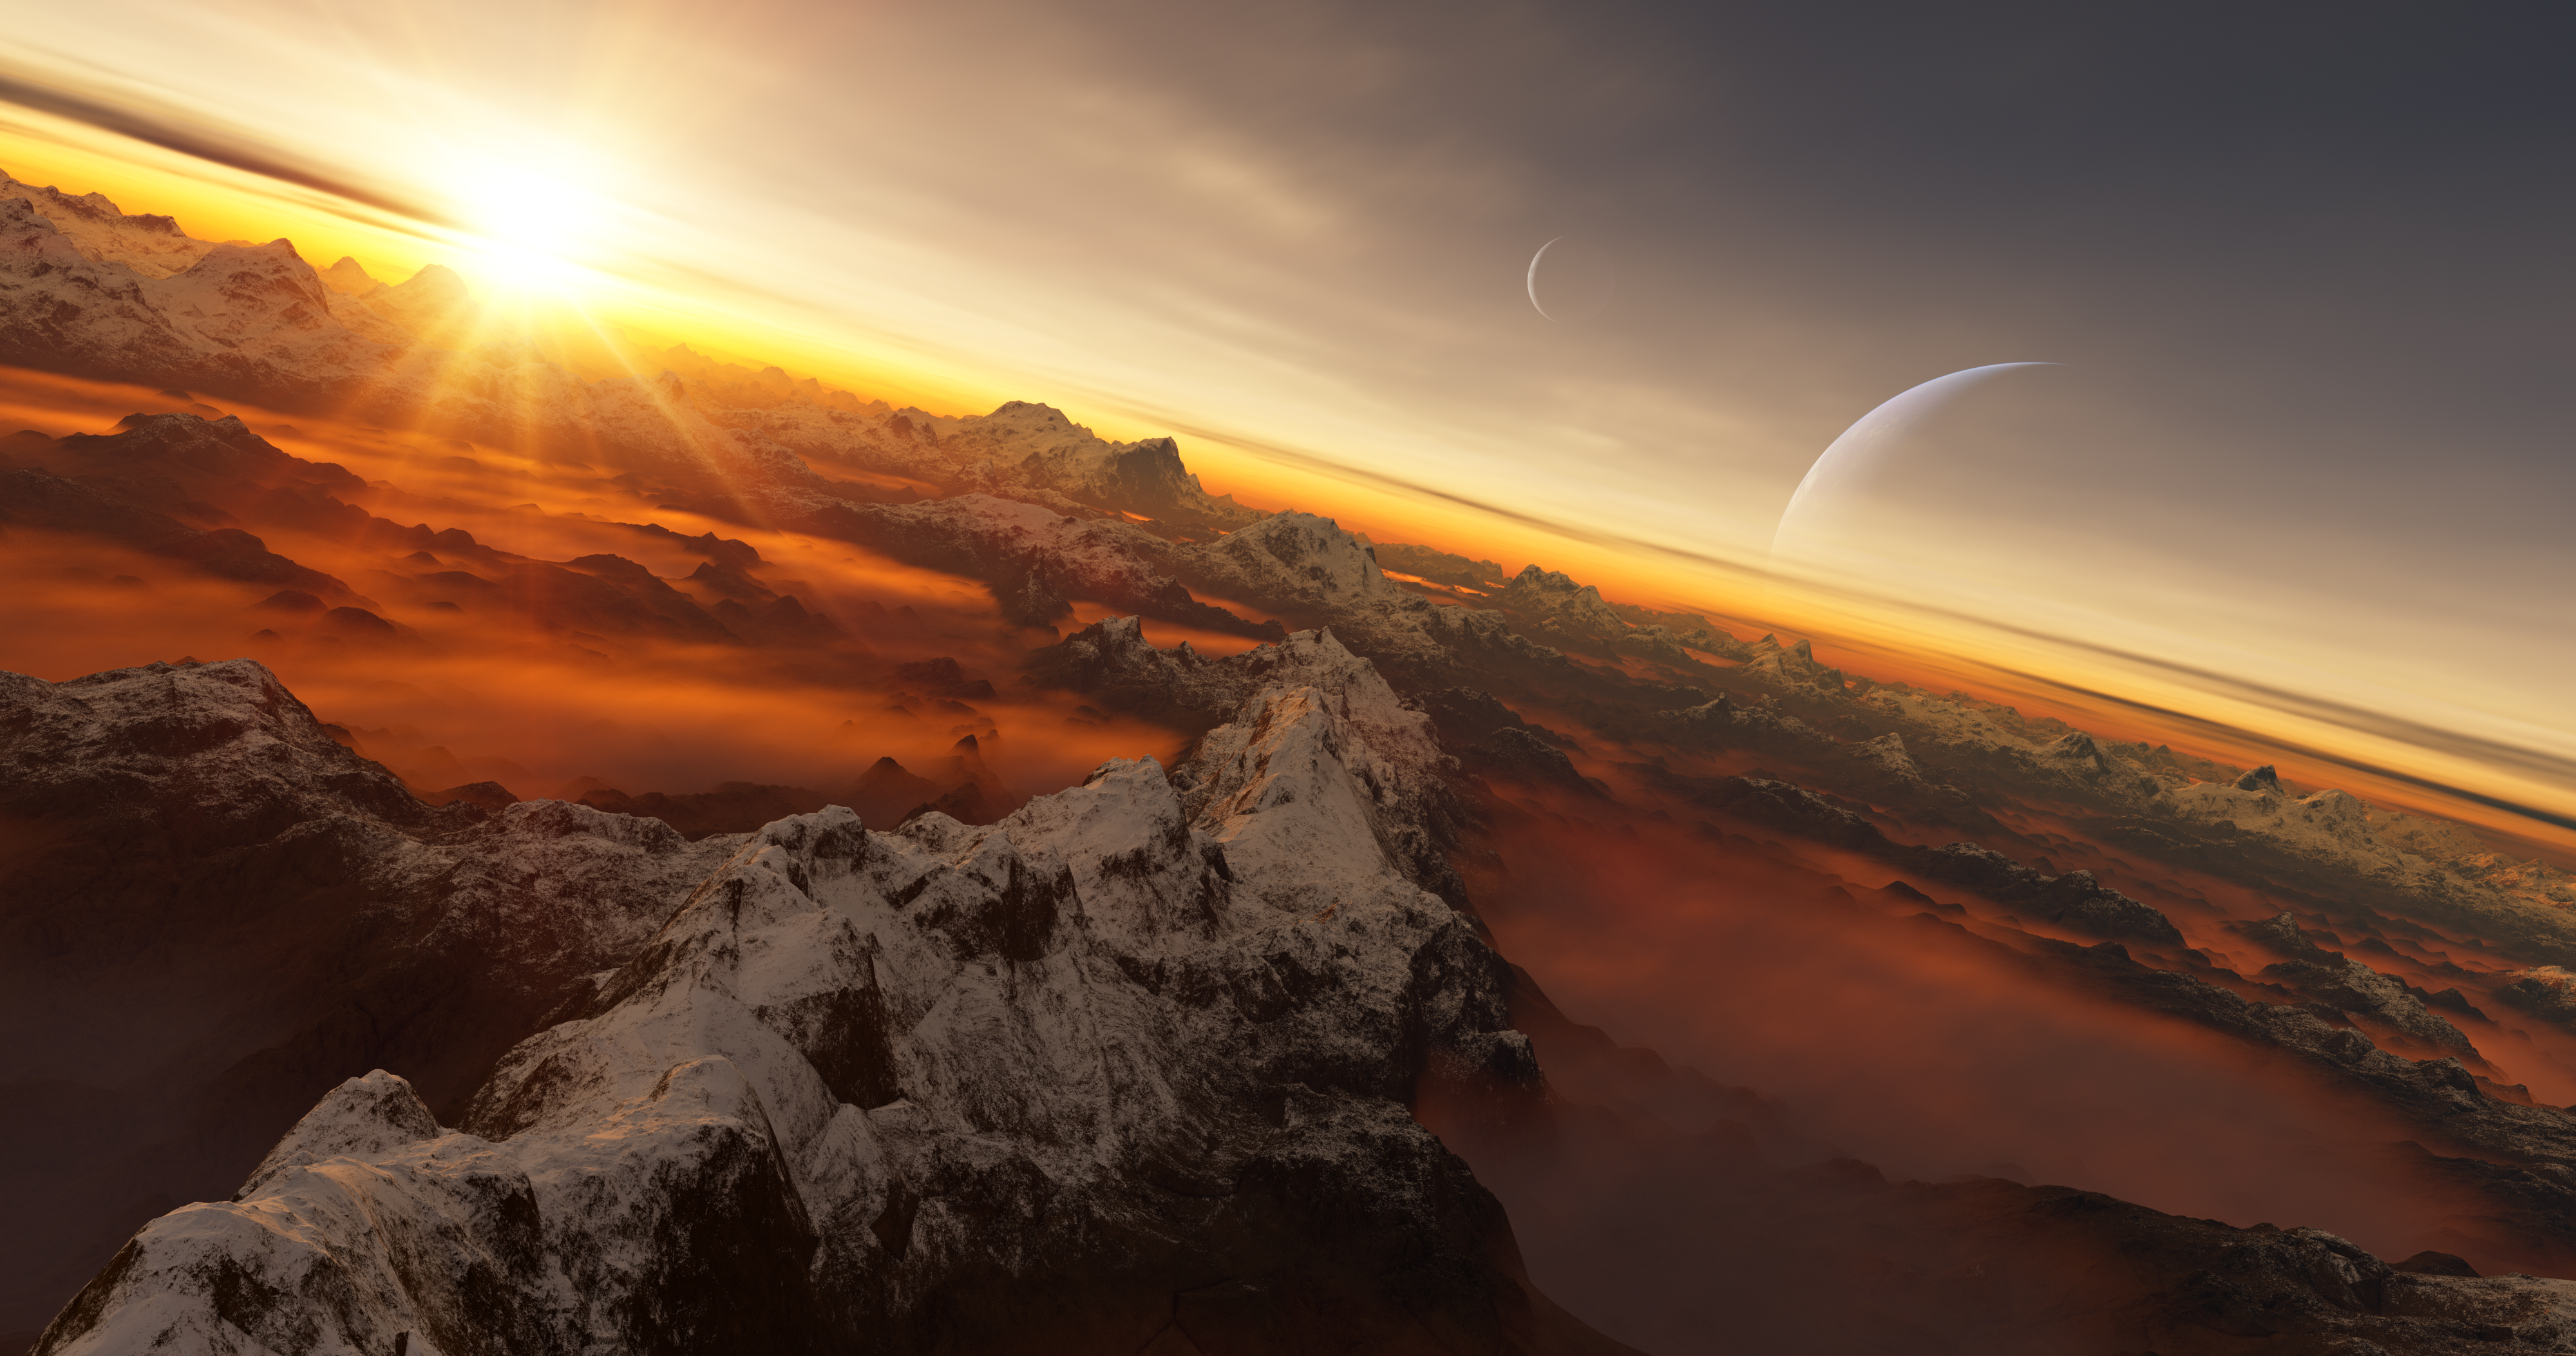

Exoplanet rendering

Within the framework of its 100th anniversary commemorations, the International Astronomical Union (IAU) is organising the IAU100 NameExoWorlds global competition that allows any country in the world to give a popular name to a selected exoplanet and its host star.

Credit: IAU/L. Calçada